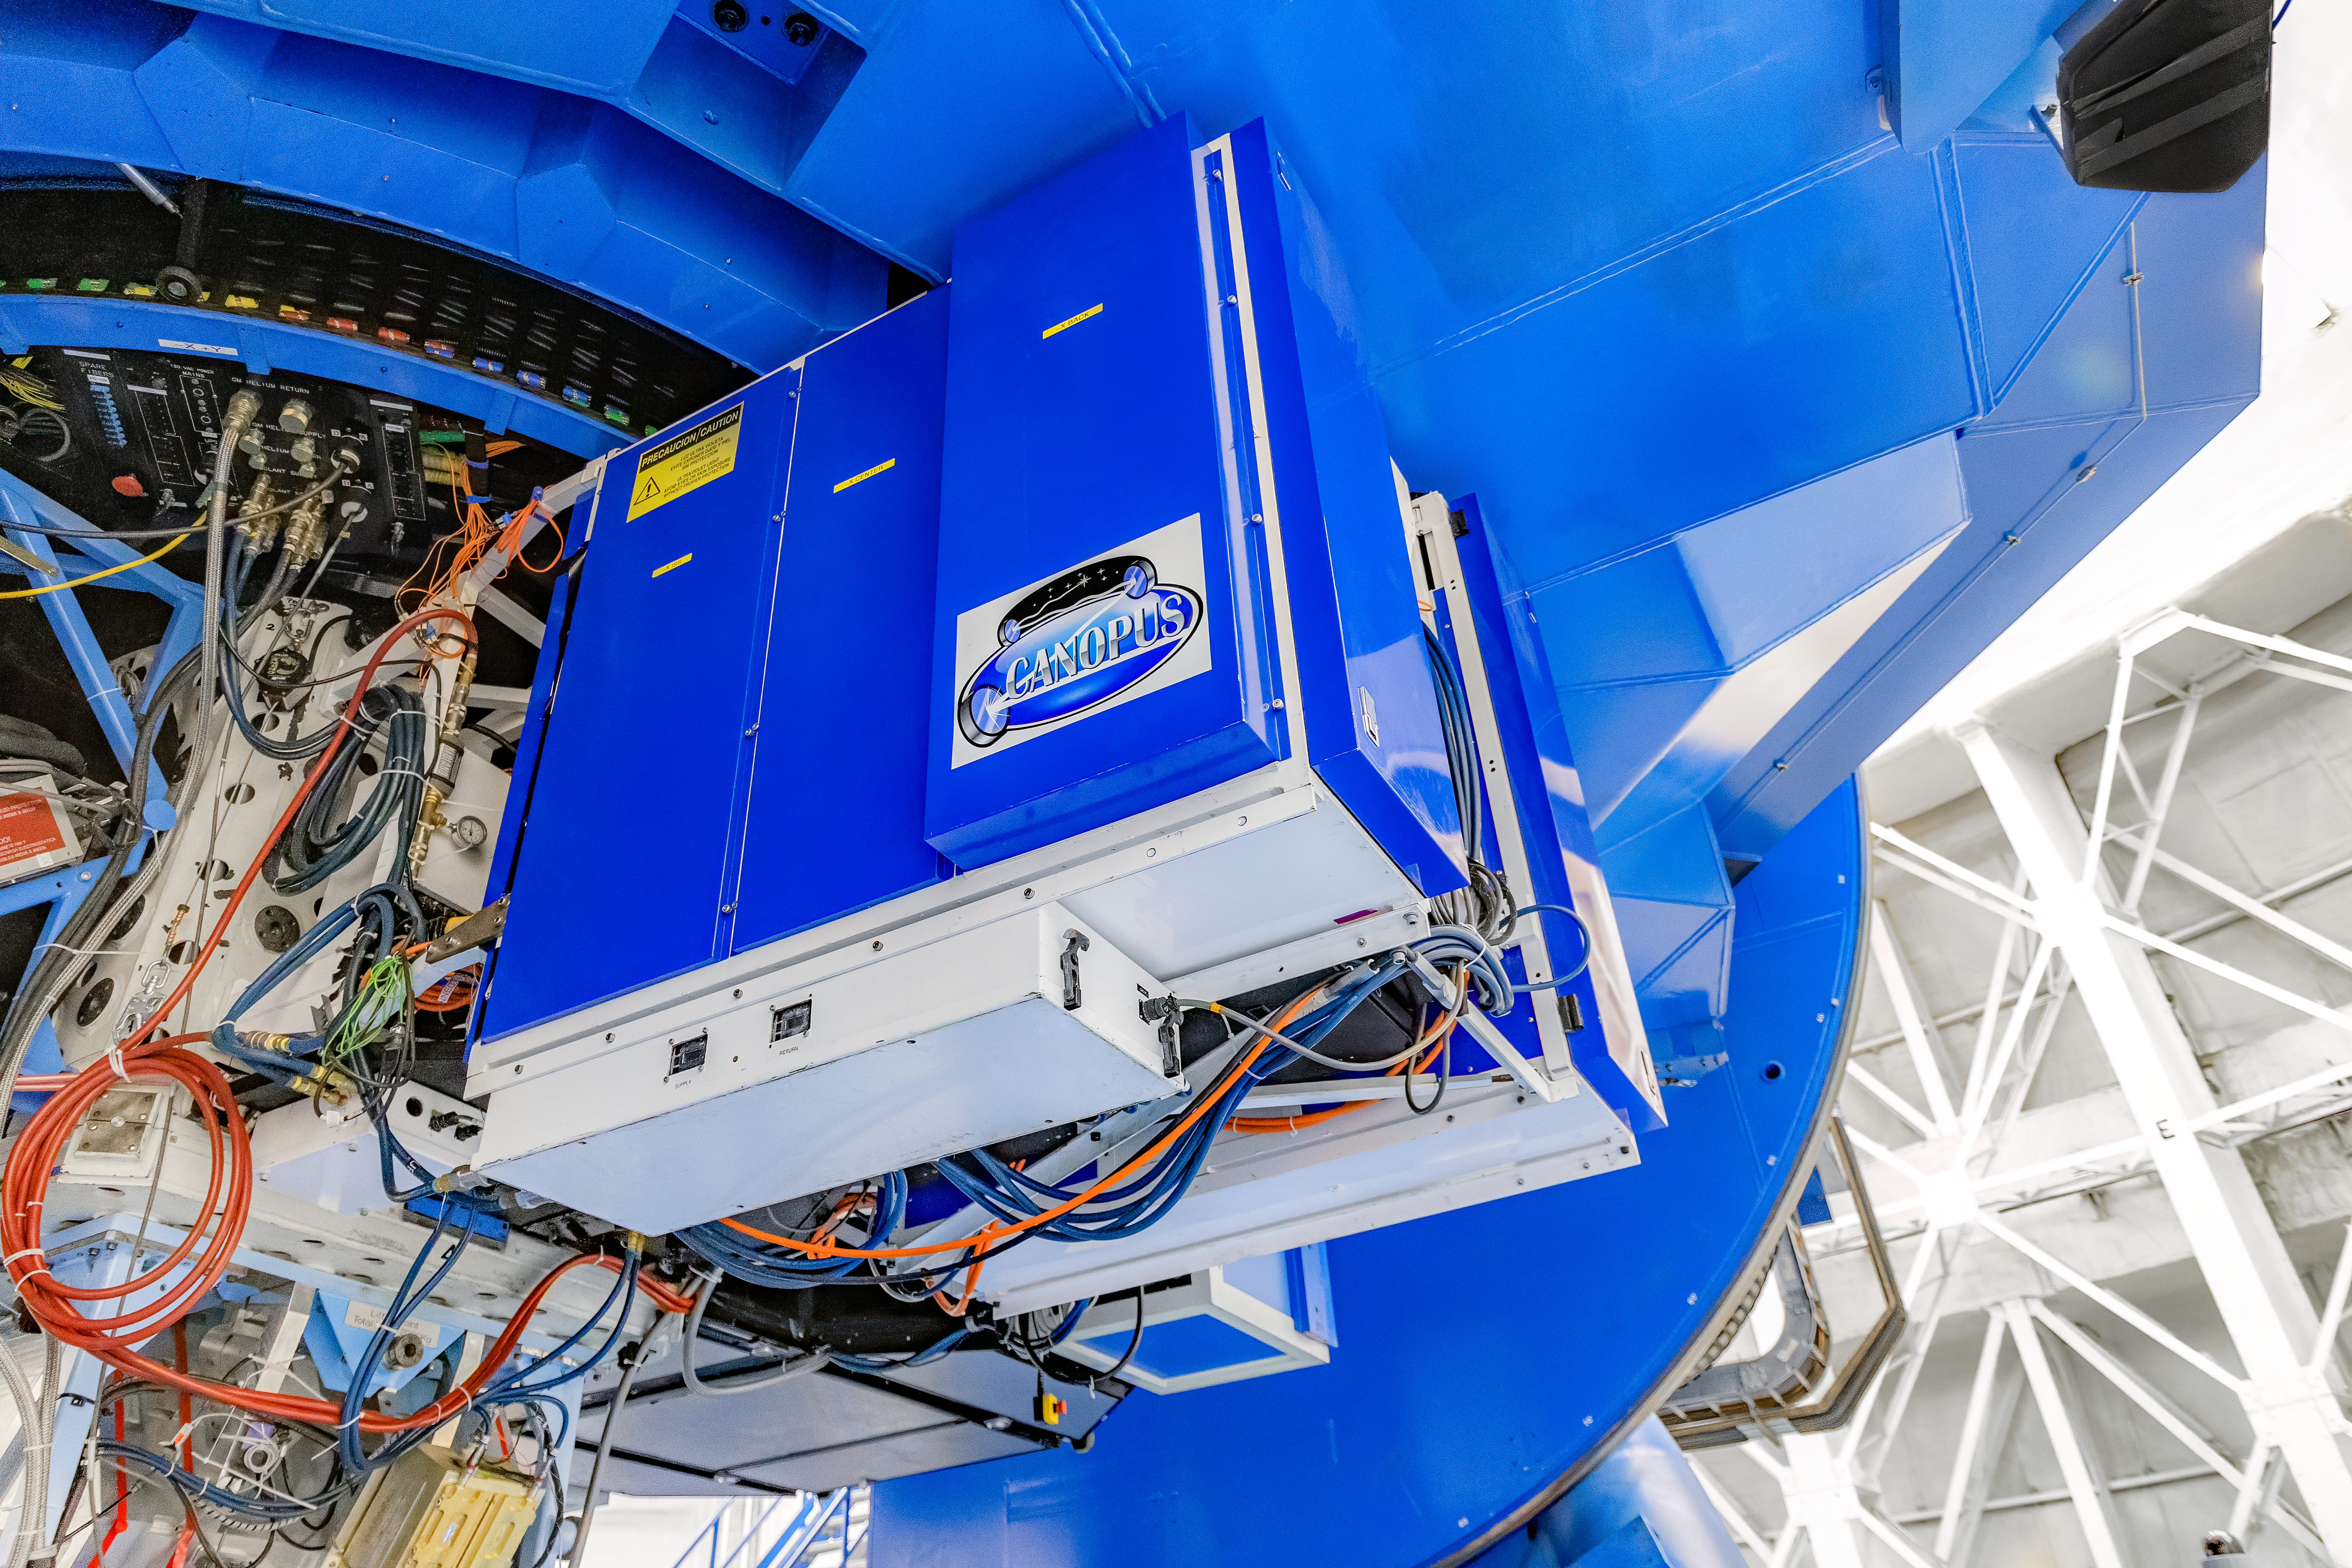

CANOPUS

CANOPUS, the Adaptive Optics bench of GeMS, mounted on Gemini South on Cerro Pachón in Chile.

Credit: CTIO/NOIRLab/NSF/AURA/D. Munizaga